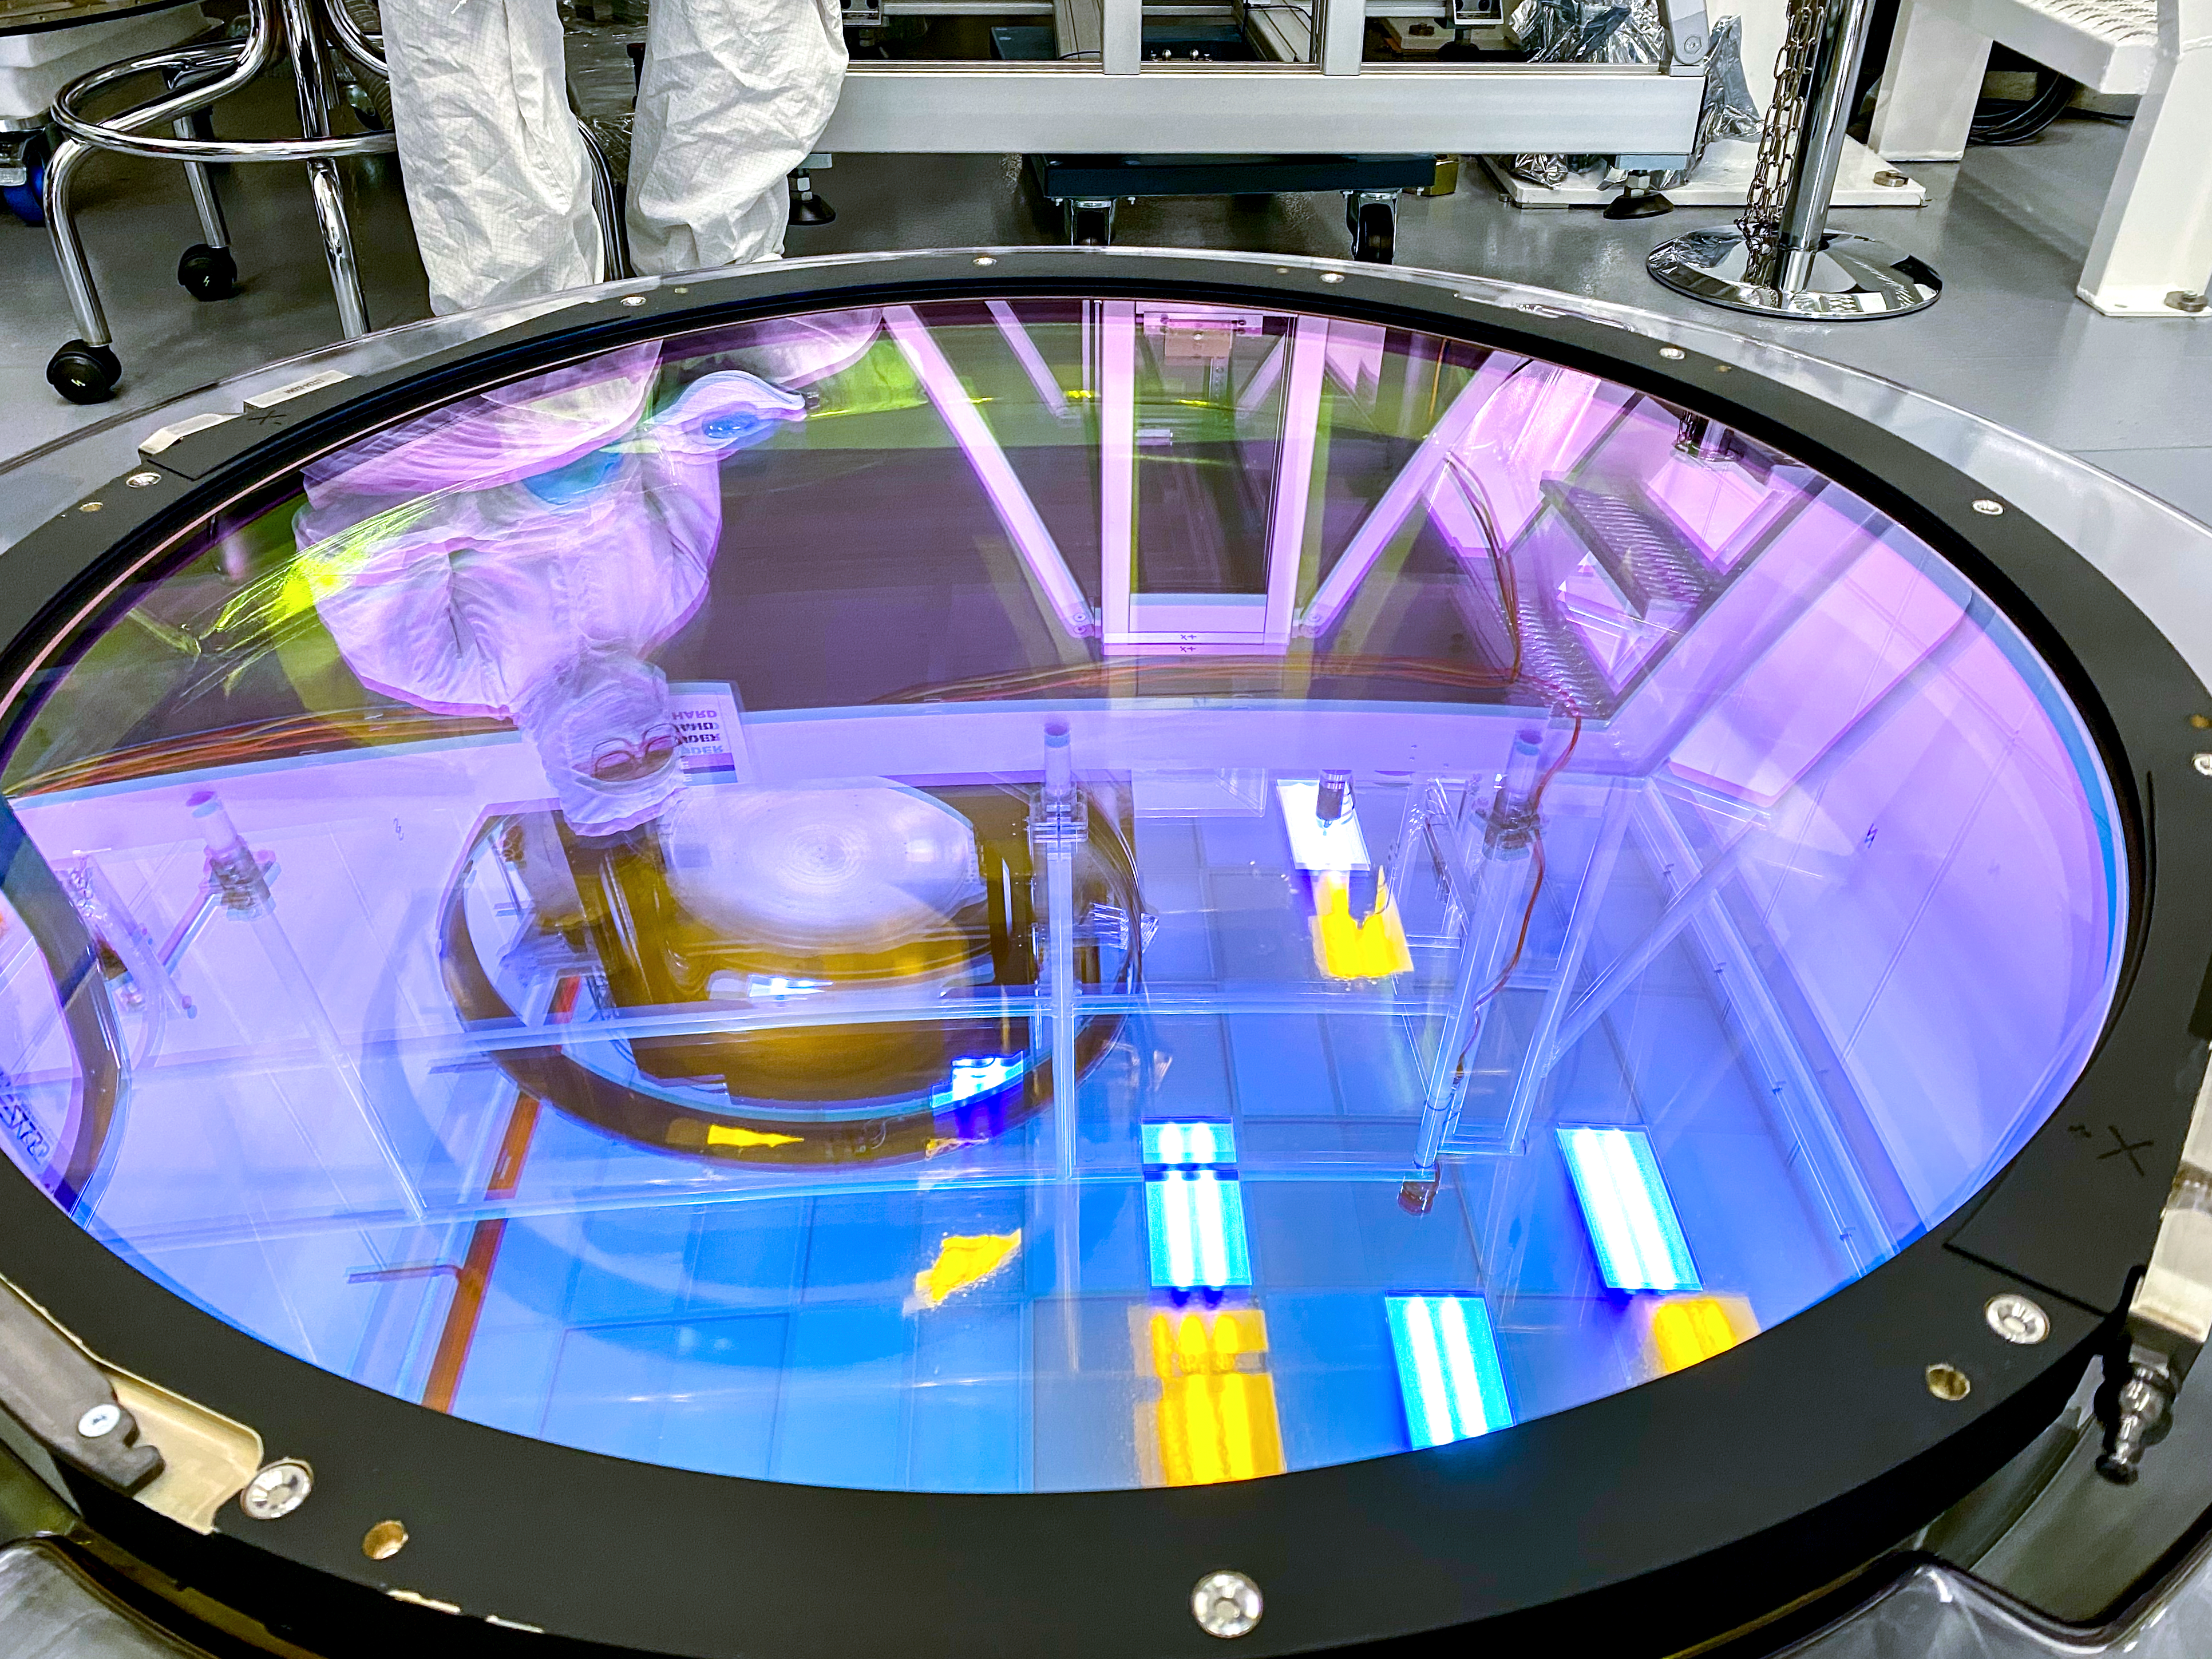

LSST r-band Filter

The first completed filter for the Rubin Observatory LSST Camera has arrived at SLAC National Accelerator Laboratory.The r-band filter was delivered to SLAC on March 12th, marking an exciting milestone for the LSST Camera team.

Credit: Travis Lange/SLAC National Accelerator Laboratory